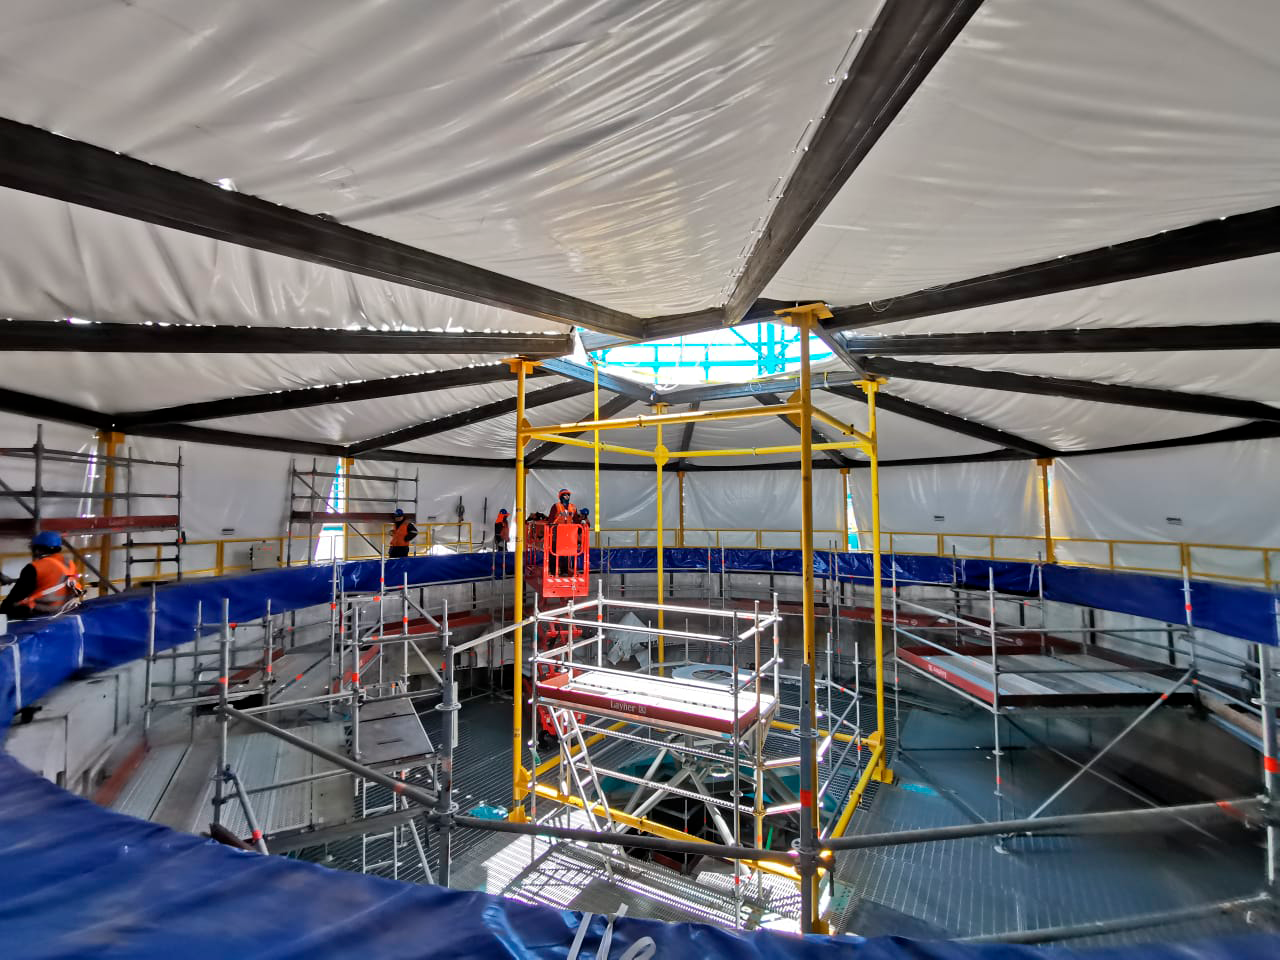

Tent Over Pier

To prepare for Telescope Mount Assembly work, which is getting underway on the telescope pier, a large tent has been installed to protect the work area from dust and weather. The tent, which fits inside the dome structure, will allow dome work and TMA work to continue in parallel.

Credit: Rubin Observatory/NSF/AURA